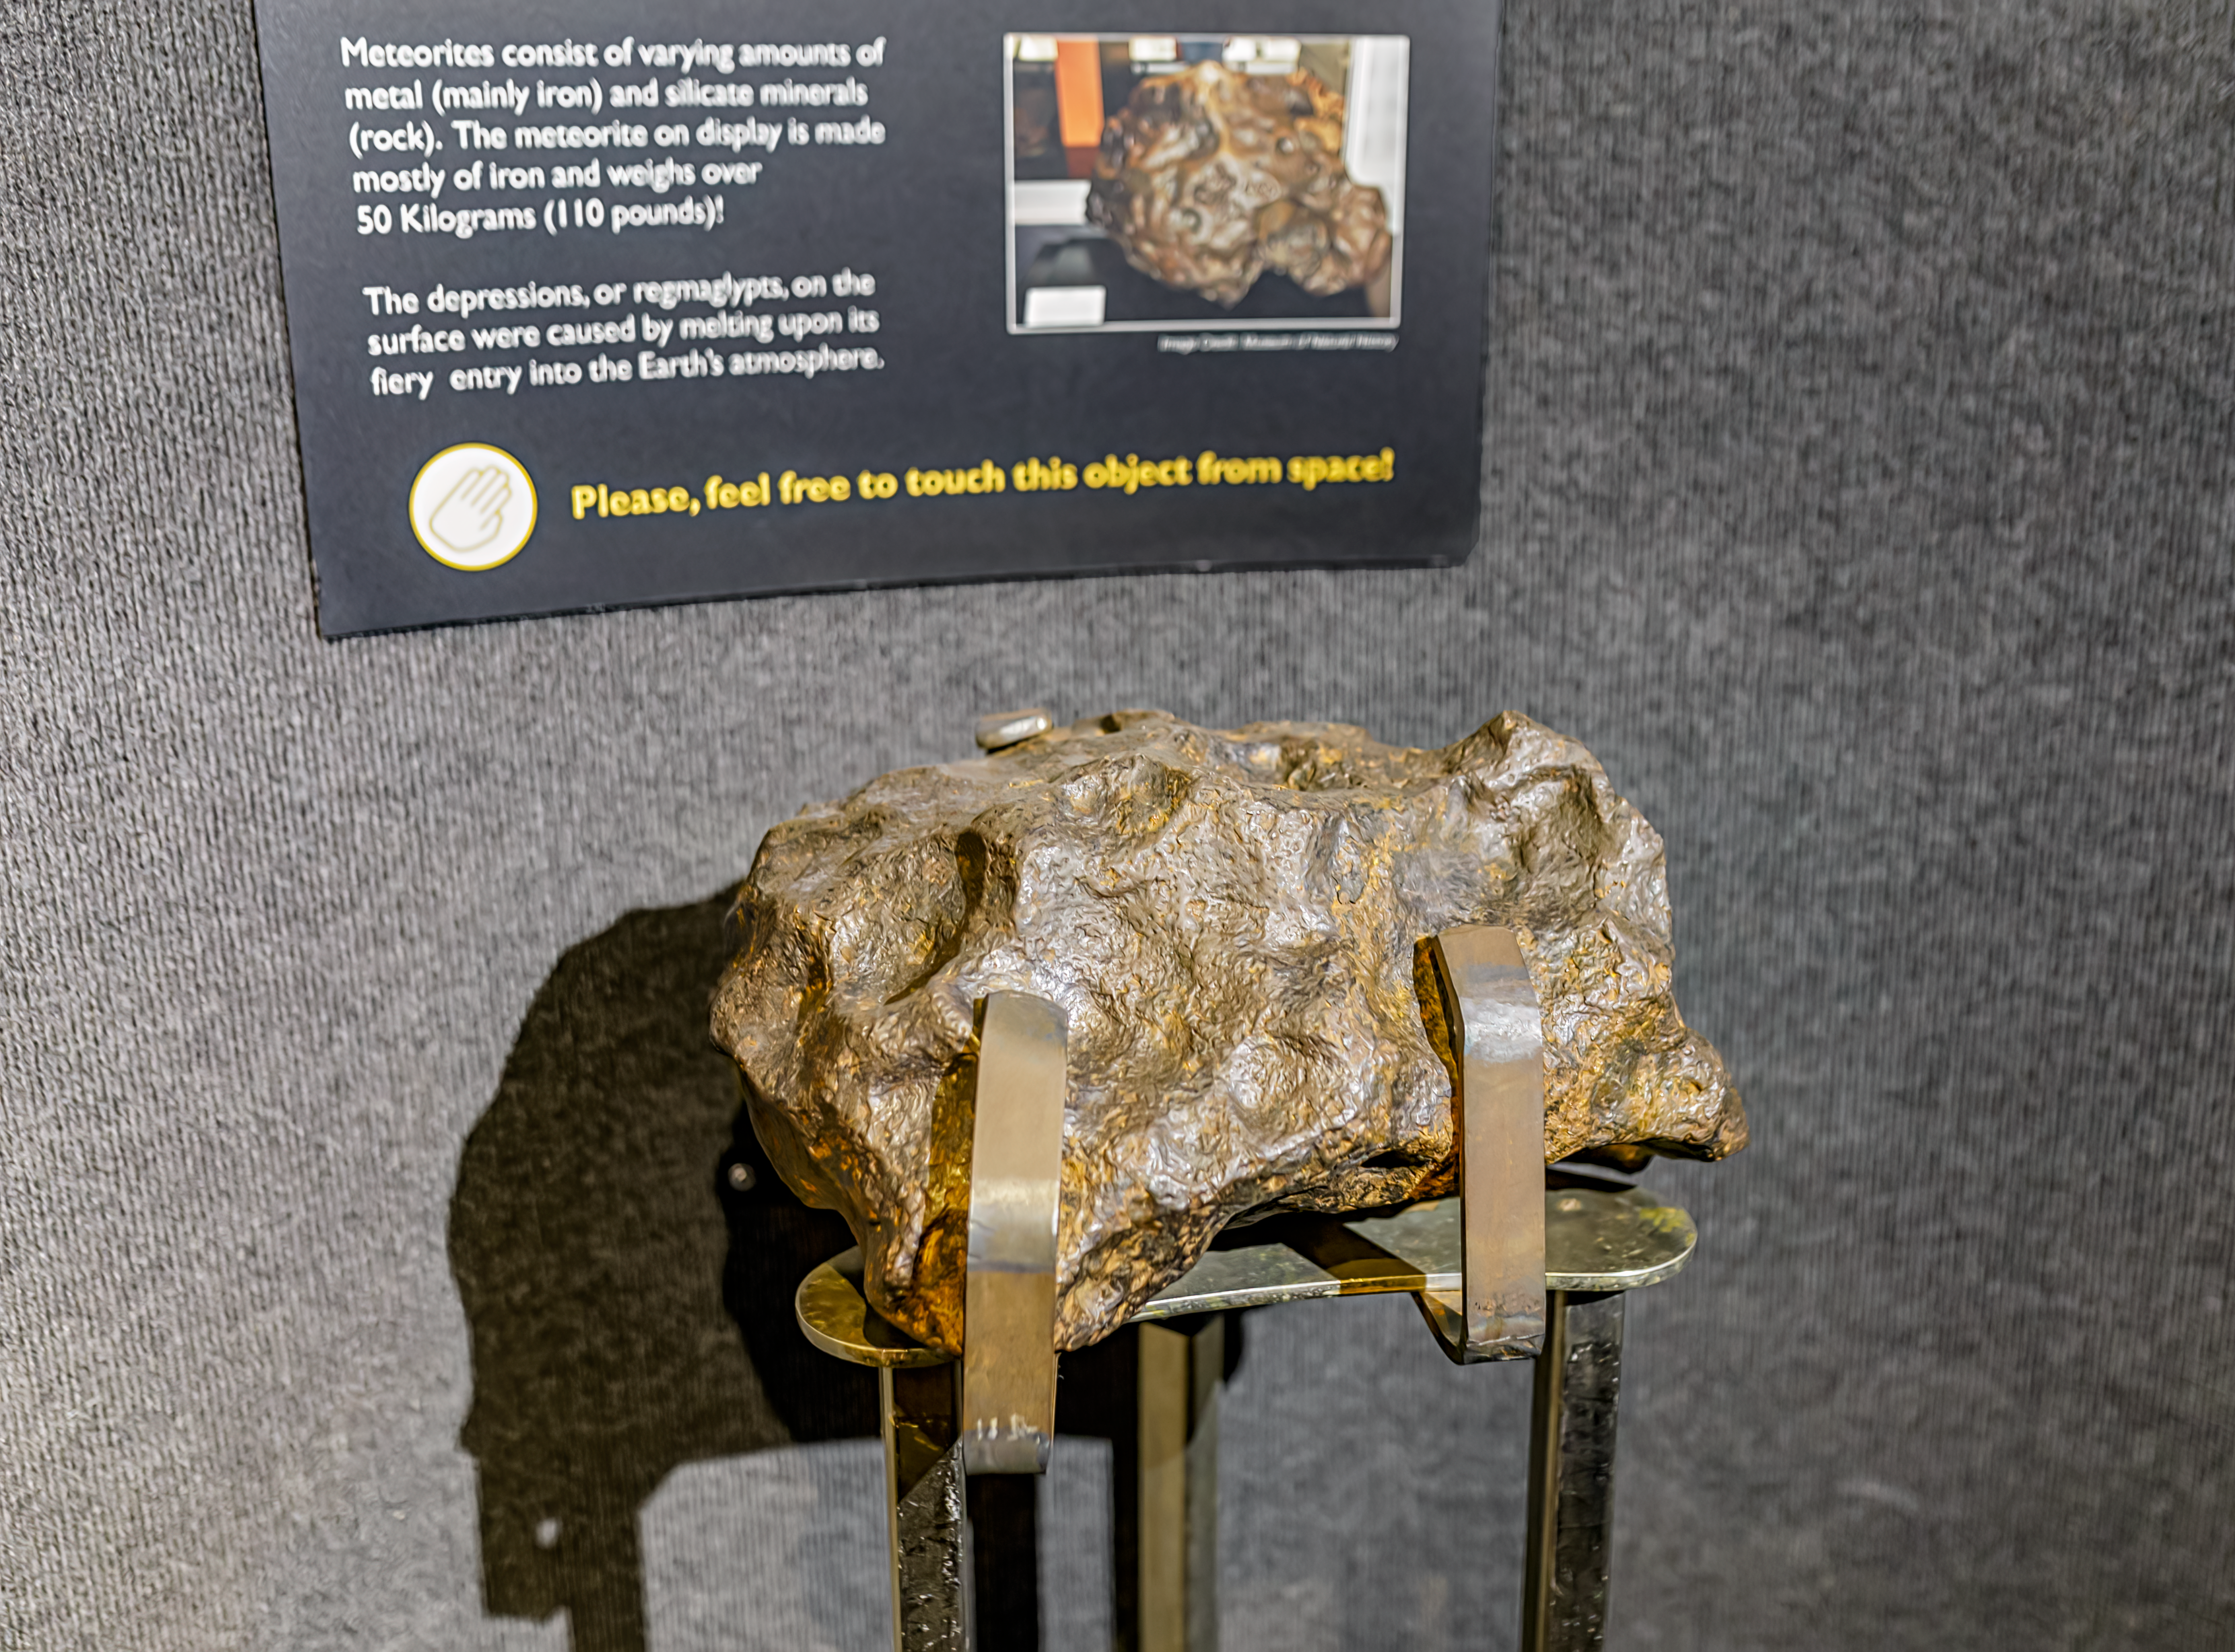

KPNO Visitor Center Meteorite

A meteorite inside the Kitt Peak National Observatory Visitor Center in Arizona.

Credit: KPNO/NOIRLab/NSF/AURA/P. Horálek